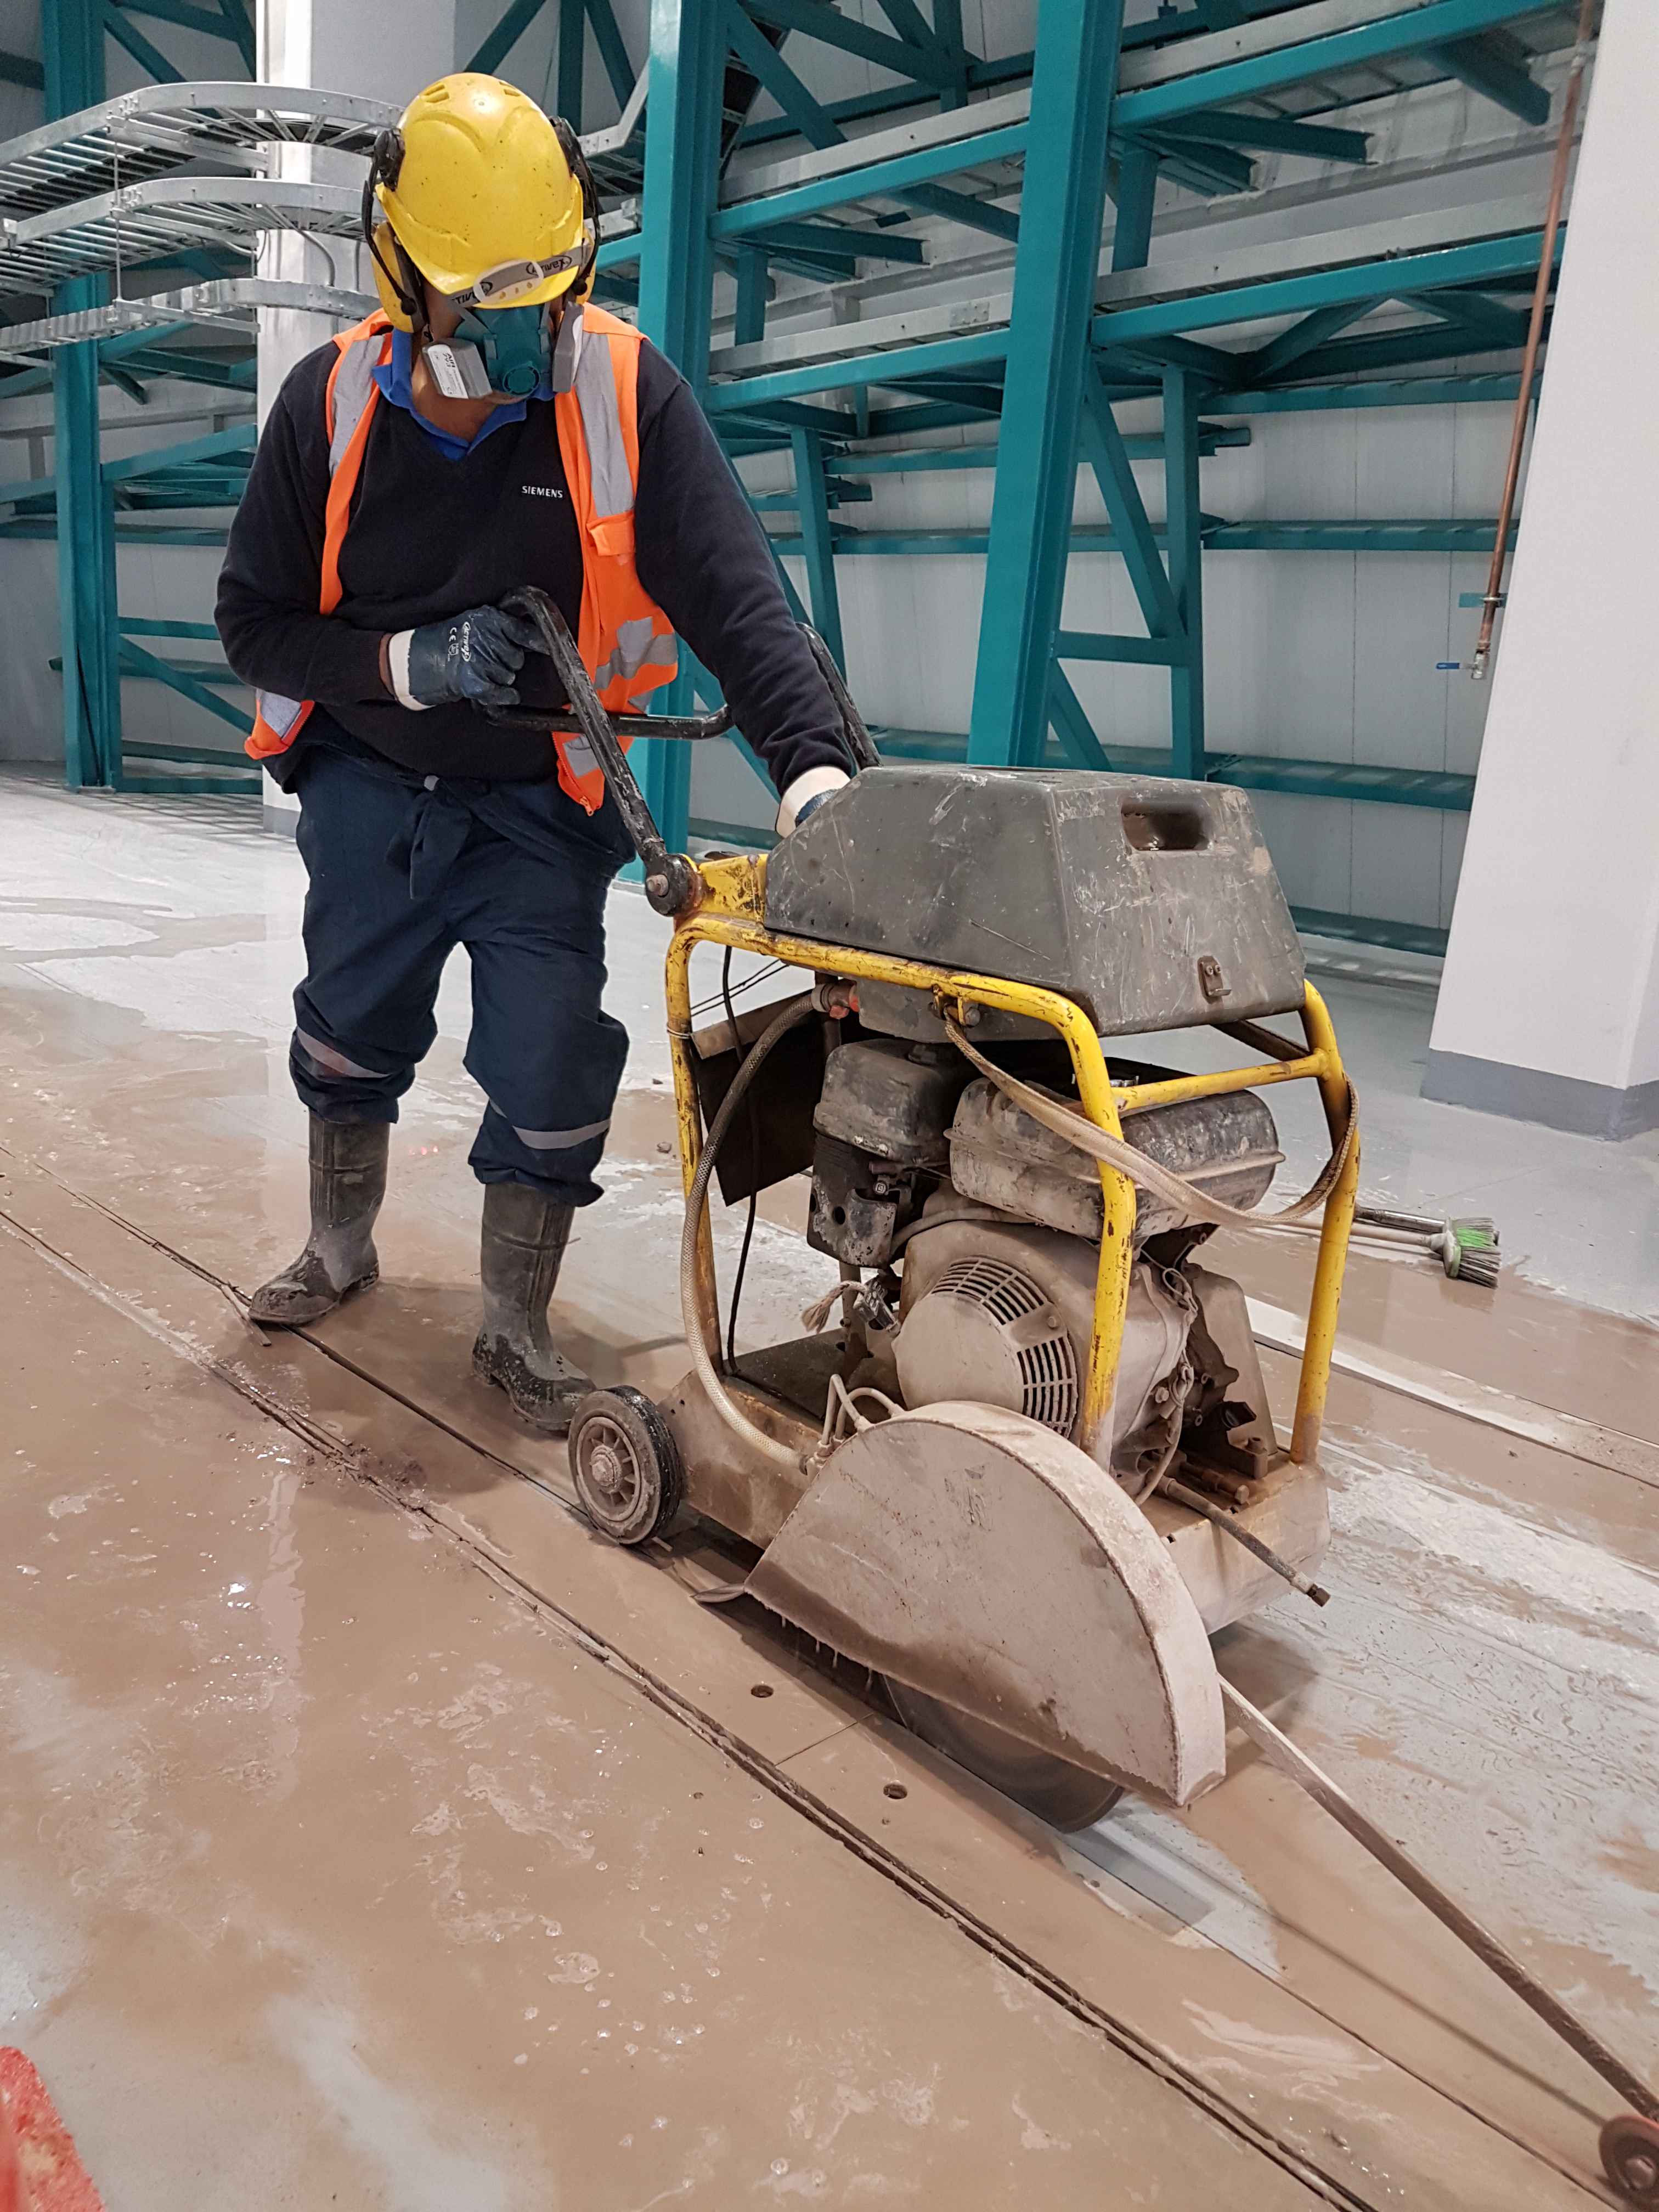

Weeky Construction Photos

Widening the trenches for the rails.

Credit: Rubin Observatory/NSF/AURA